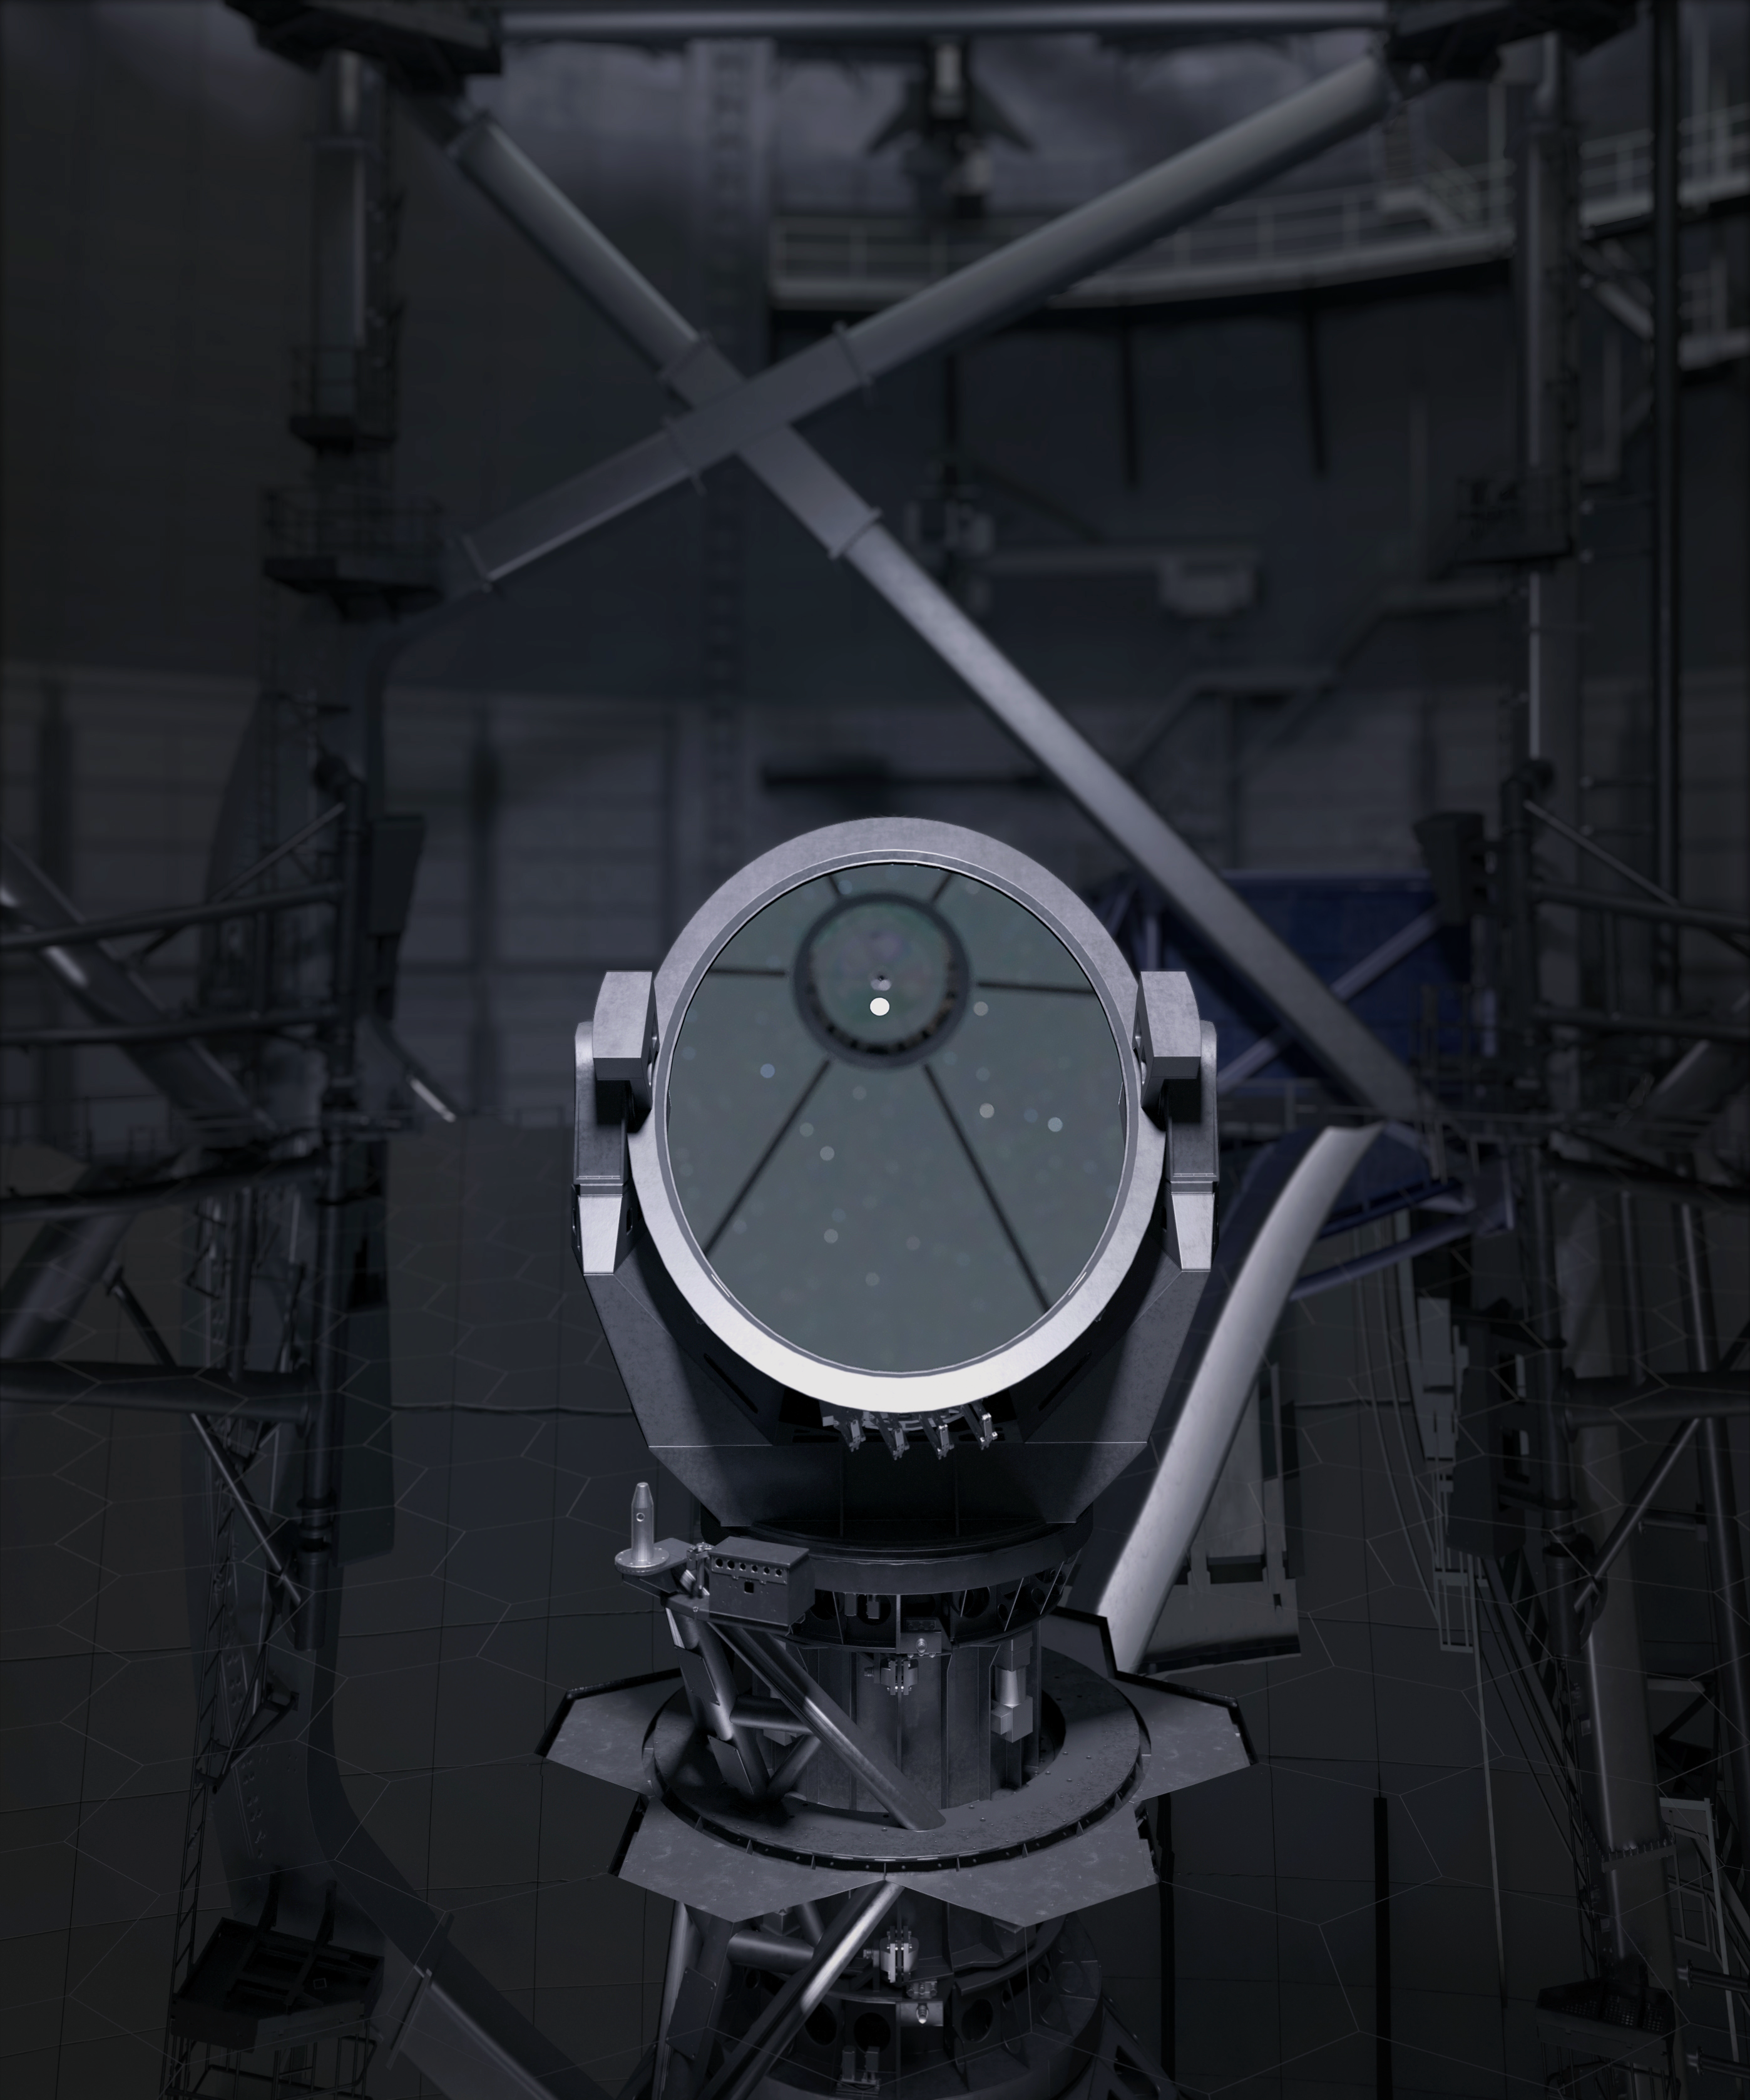

Thirty Meter Telescope

Artist impression of the Thirty Meter Telescope.

Credit: TMT International Observatory